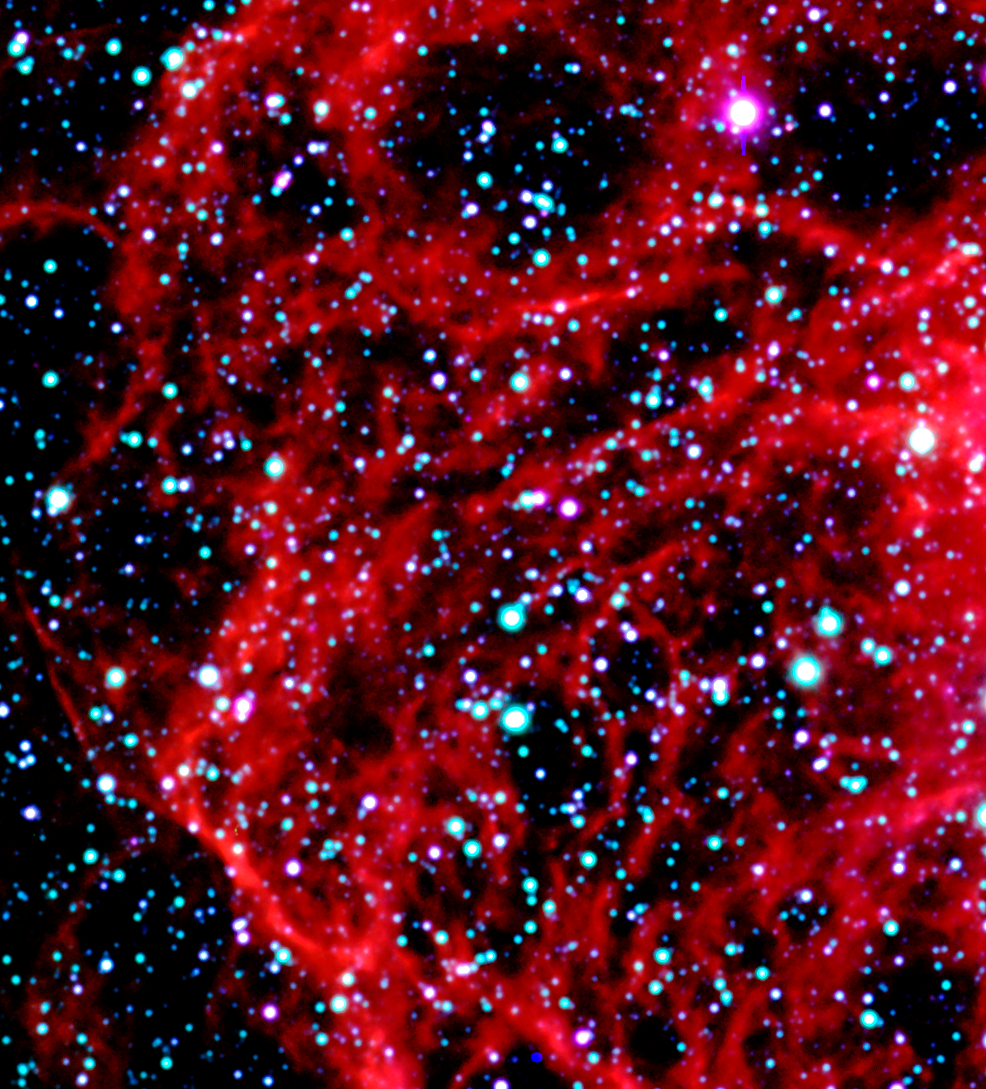

Detail of N70 in the Large Magellanic Cloud

This image shows an enlargement of a three-colour composite of the N 70 nebula. It is a "Super Bubble" in the Large Magellanic Cloud (LMC), a satellite galaxy to the Milky Way system, located in the southern sky at a distance of about 160,000 light-years. This photo is based on CCD frames obtained with the FORS2 instrument in imaging mode in the morning of November 5, 1999. N 70 is a luminous bubble of interstellar gas, measuring about 300 light-years in diameter. It was created by winds from hot, massive stars and supernova explosions and the interior is filled with tenuous, hot expanding gas. An object like N70 provides astronomers with an excellent opportunity to explore the connection between the lifecycles of stars and the evolution of galaxies. Very massive stars profoundly affect their environment. They stir and mix the interstellar clouds of gas and dust, and they leave their mark in the compositions and locations of future generations of stars and star systems.

Credit: ESO